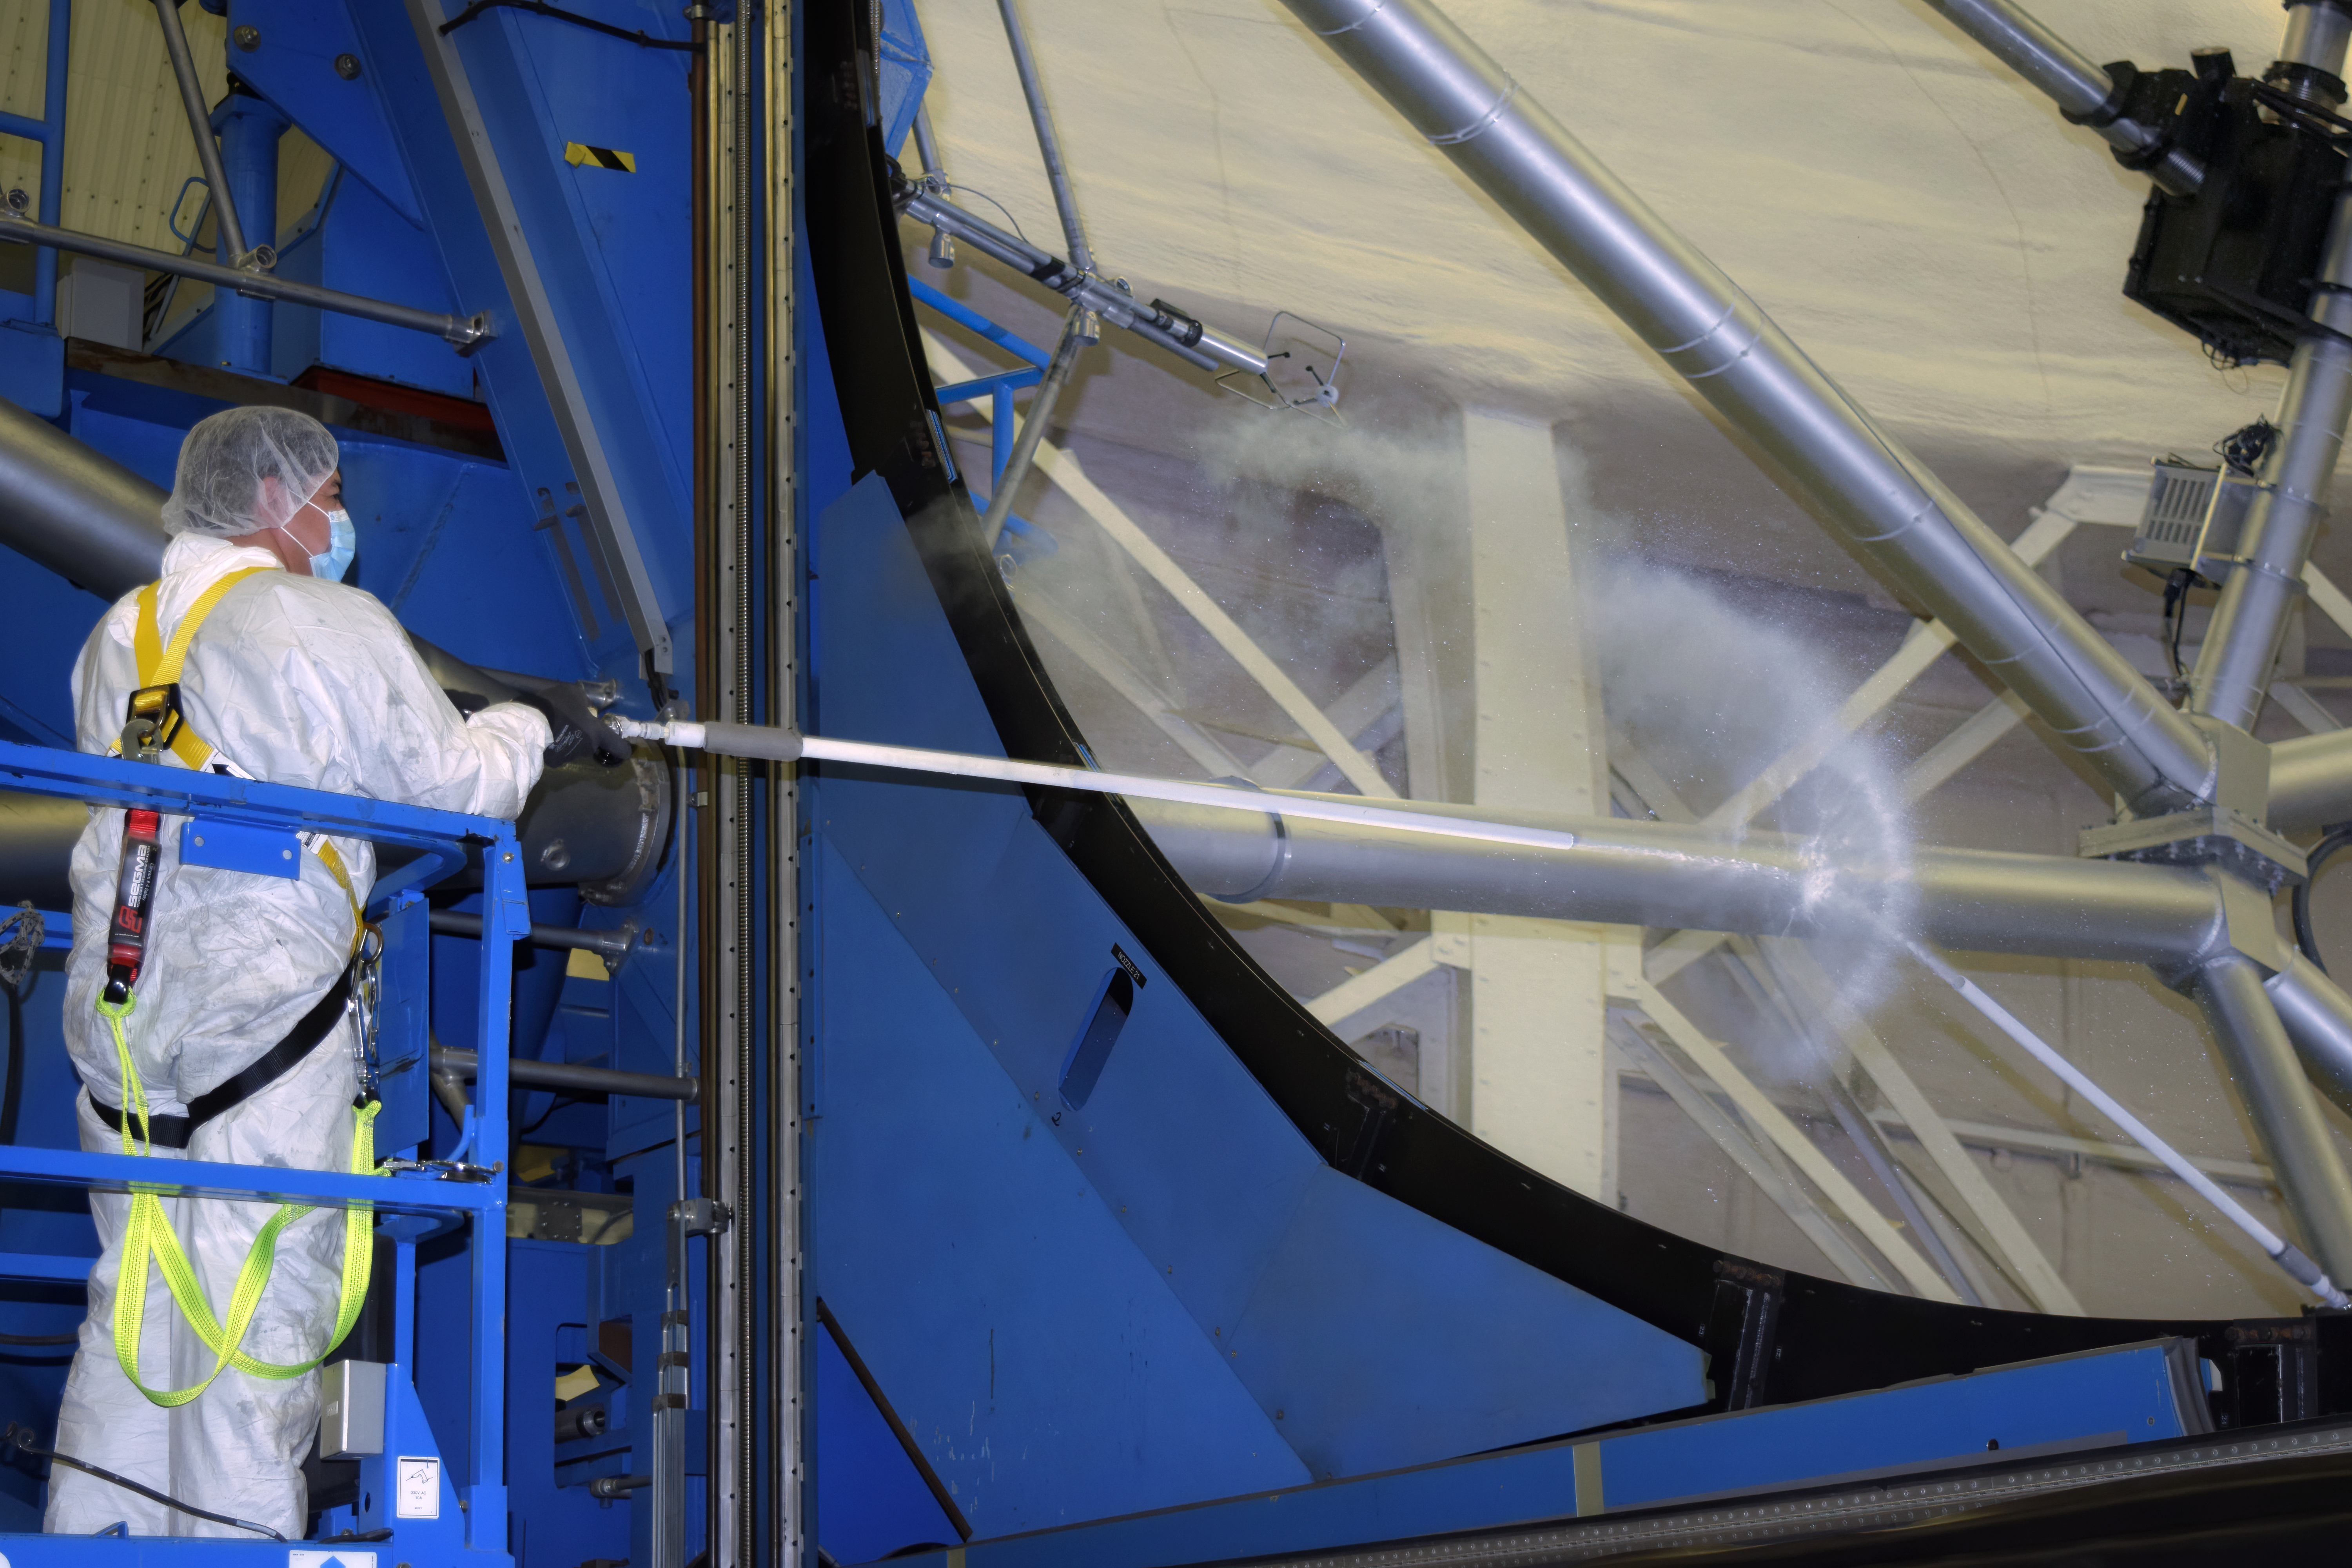

Gemini South maintenance

Eduardo Vega cleaning the Gemini South primary mirror with CO2.

Credit: International Gemini Observatory/NOIRLab/NSF/AURA/P. Diaz